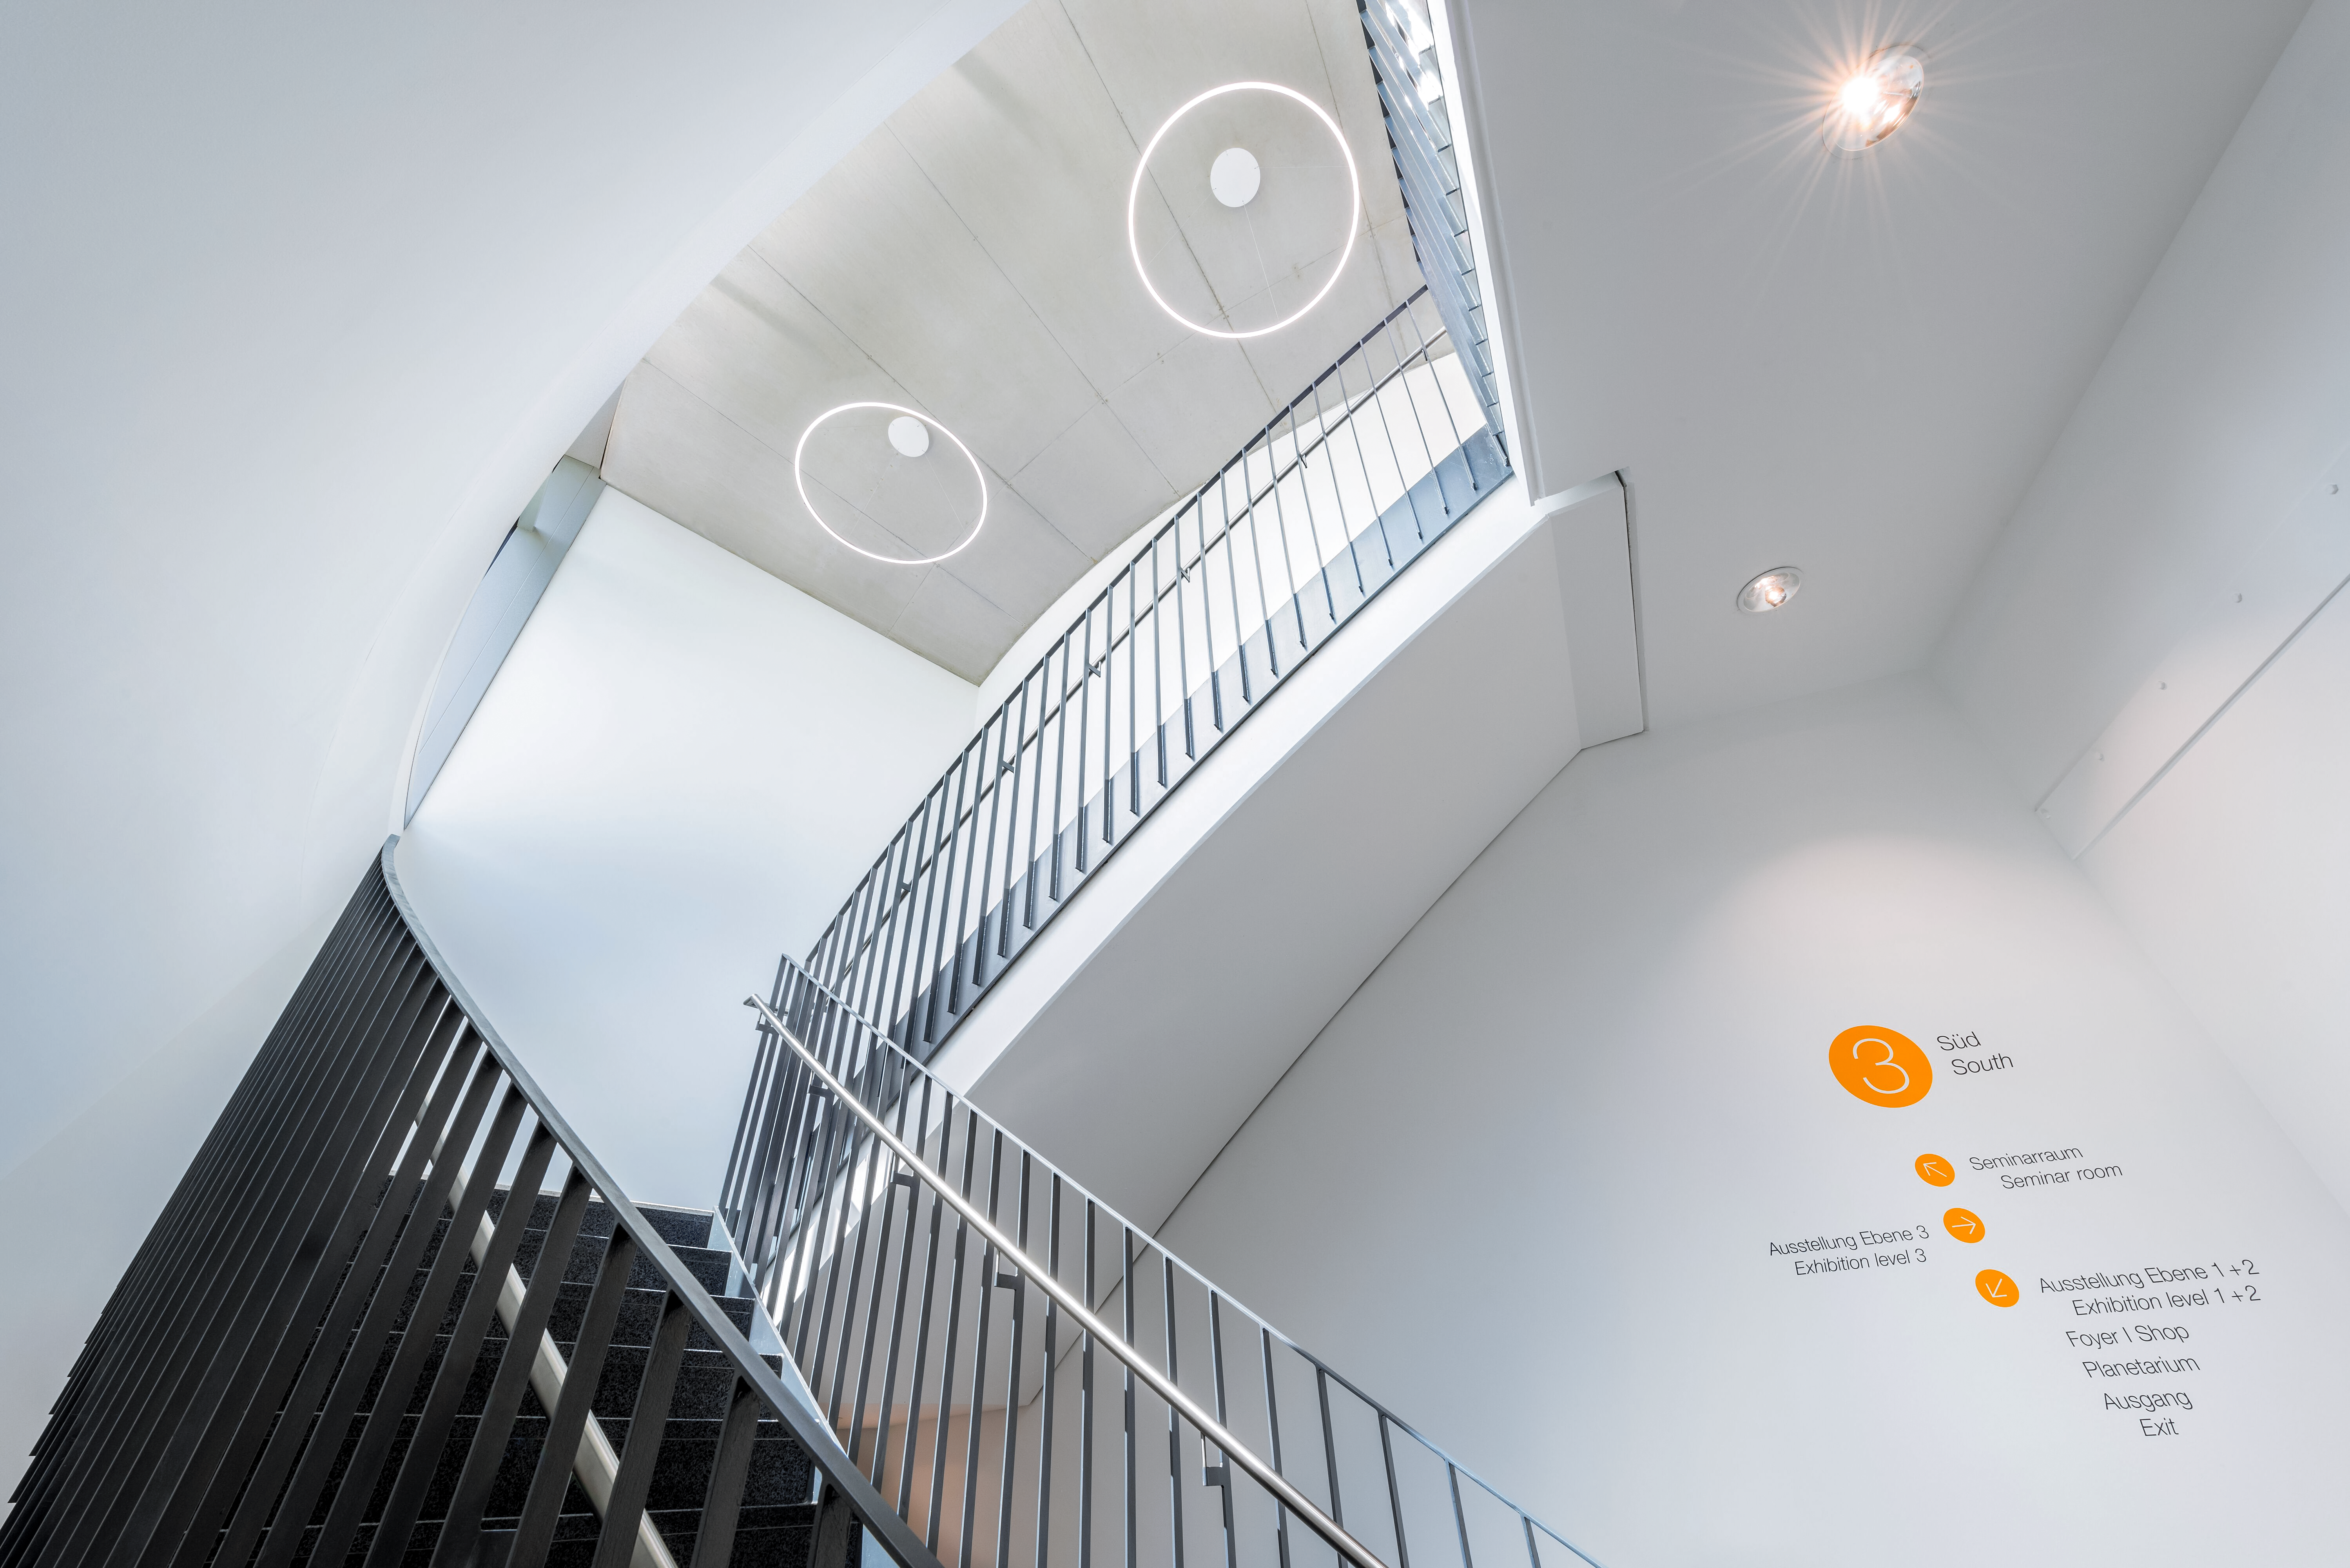

ESO Supernova Stairway

The south stairwell of the ESO Supernova Planetarium & Visitor Centre, the cutting edge astronomy centre at ESO's Garching, Germany headquarters.

Credit: Brillux, Sven Rahm Fotografie